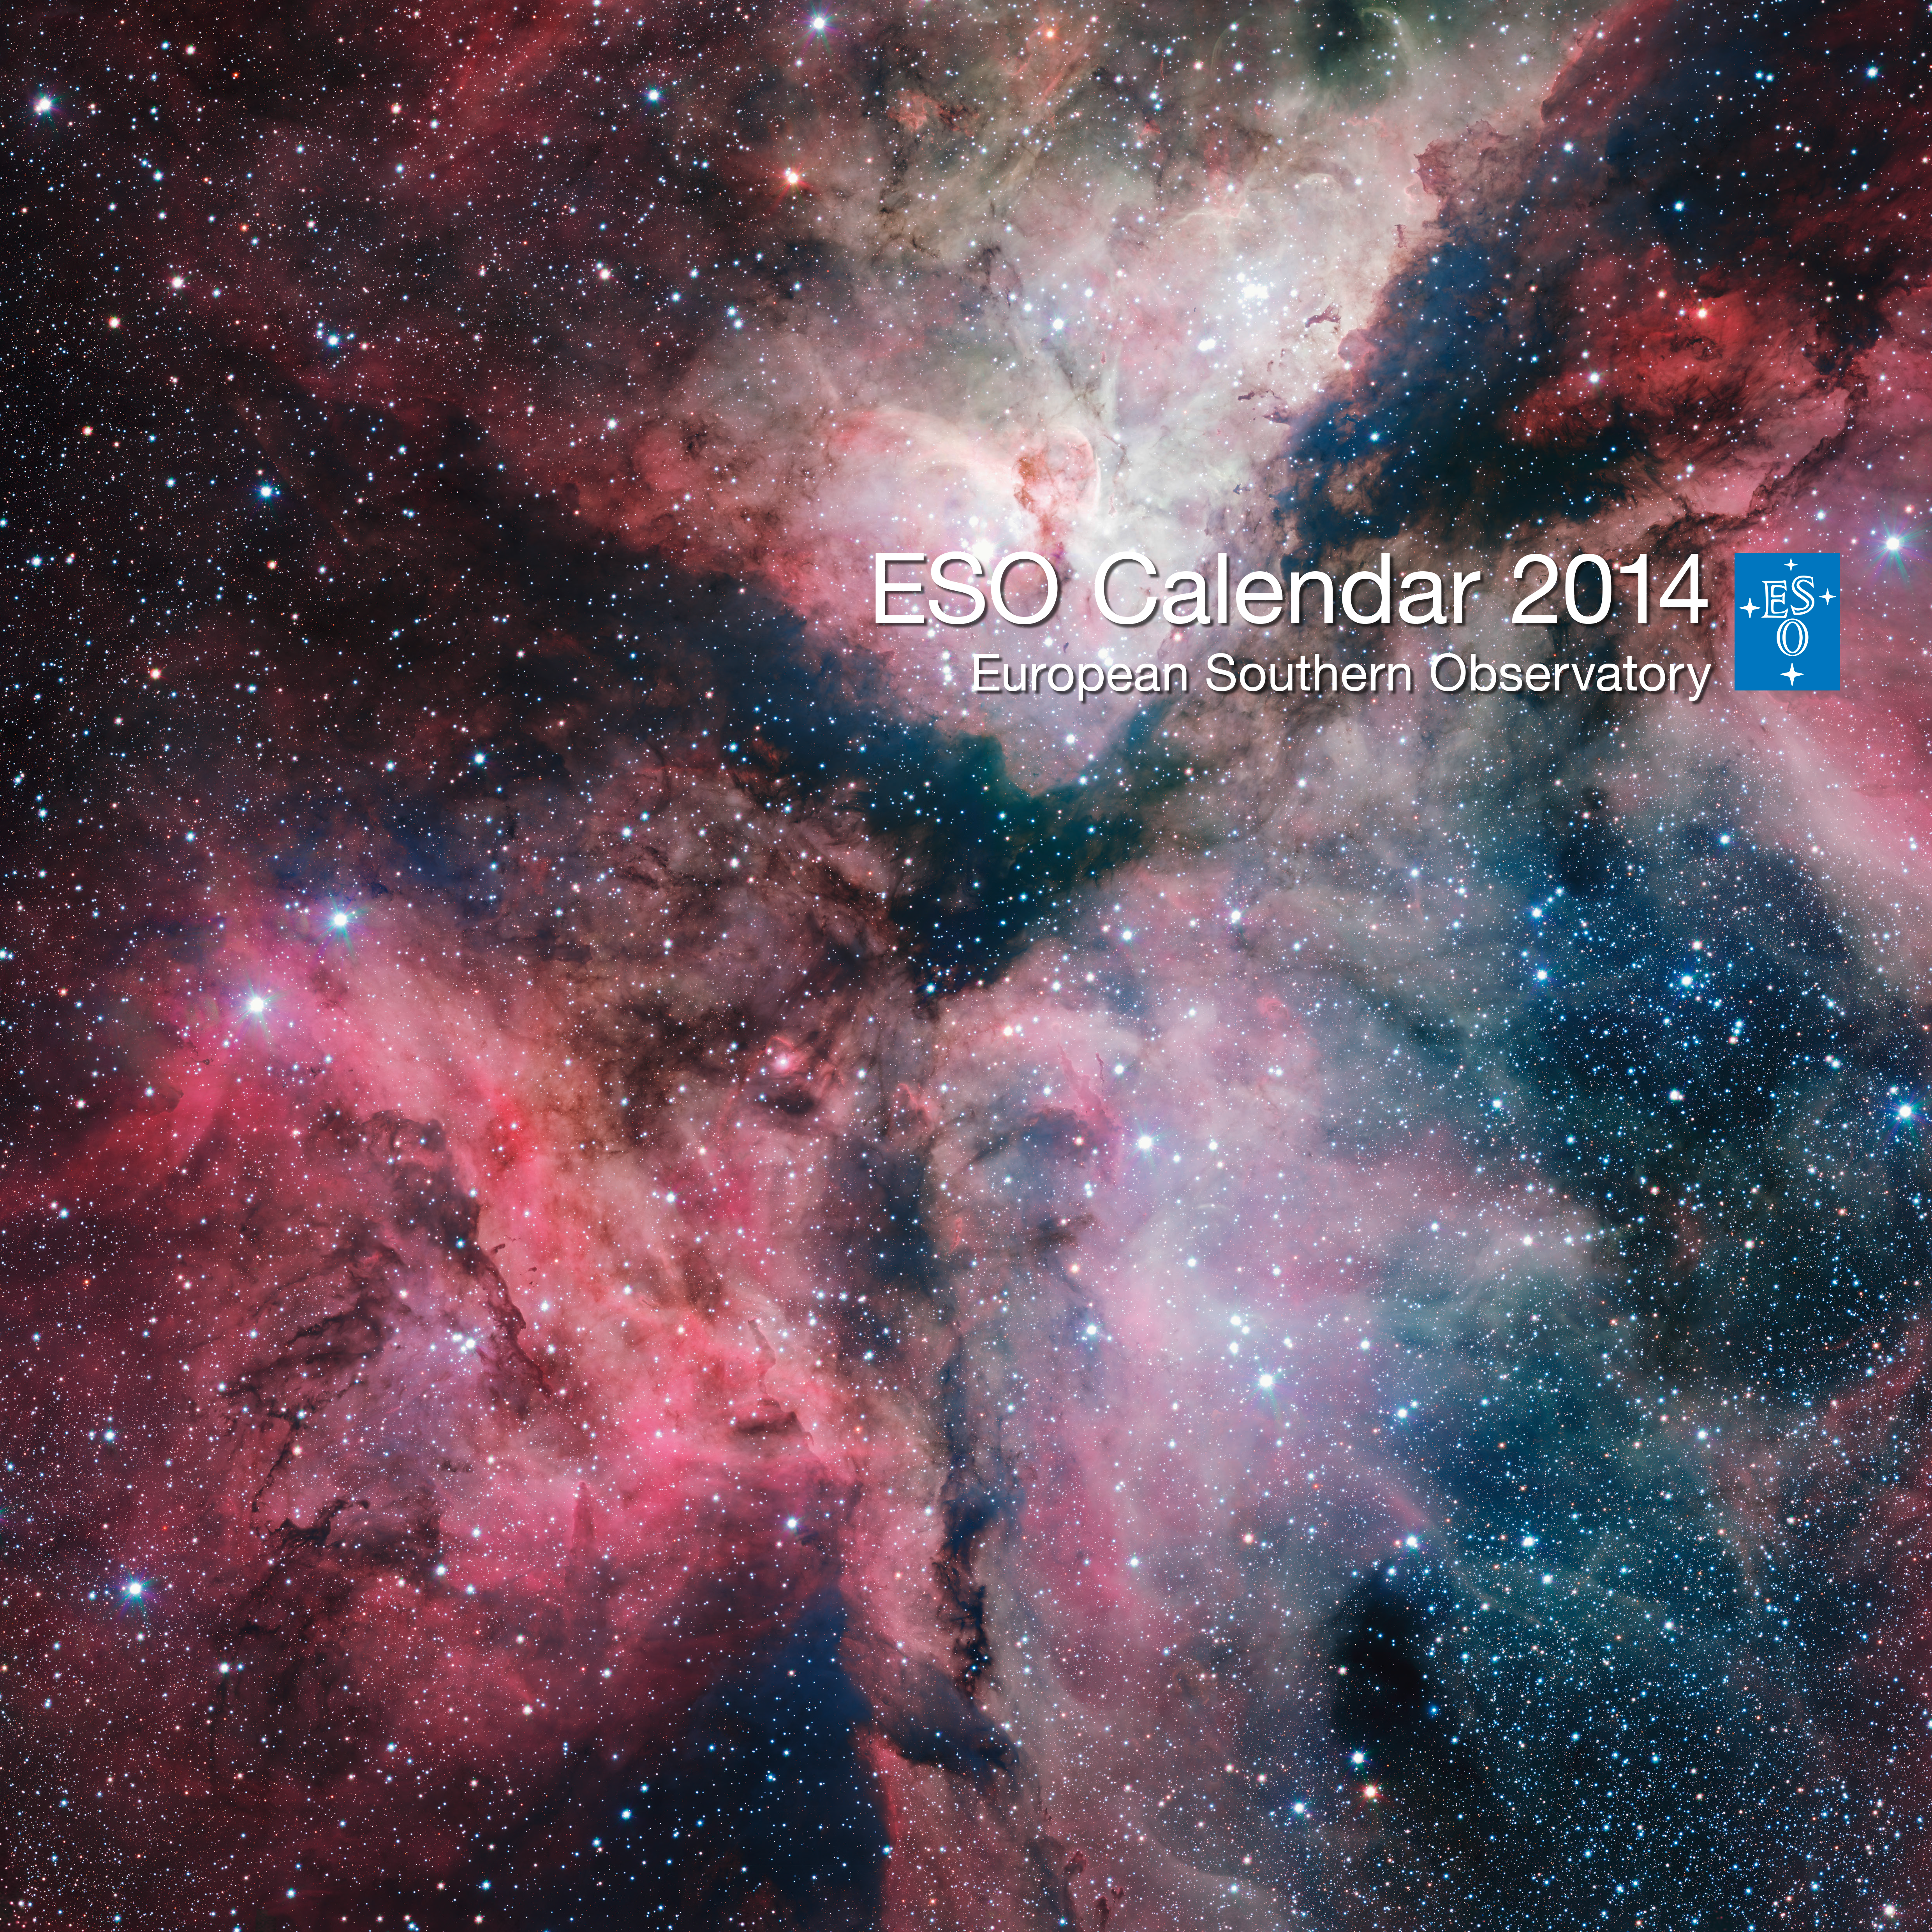

The cover of the 2014 ESO Calendar

This spectacular image of the Carina Nebula was captured by the VLT Survey Telescope at ESO’s Paranal Observatory in Chile and forms the cover of the 2014 ESO Calendar. The calendar itself is packed full of images of the cosmos as well as pictures of the ESO telescopes in the desolate landscapes of the Atacama Desert. The individual pages of the calendar can be viewed here.

Credit: ESO. Acknowledgement: VPHAS+ Consortium/Cambridge Astronomical Survey Unit